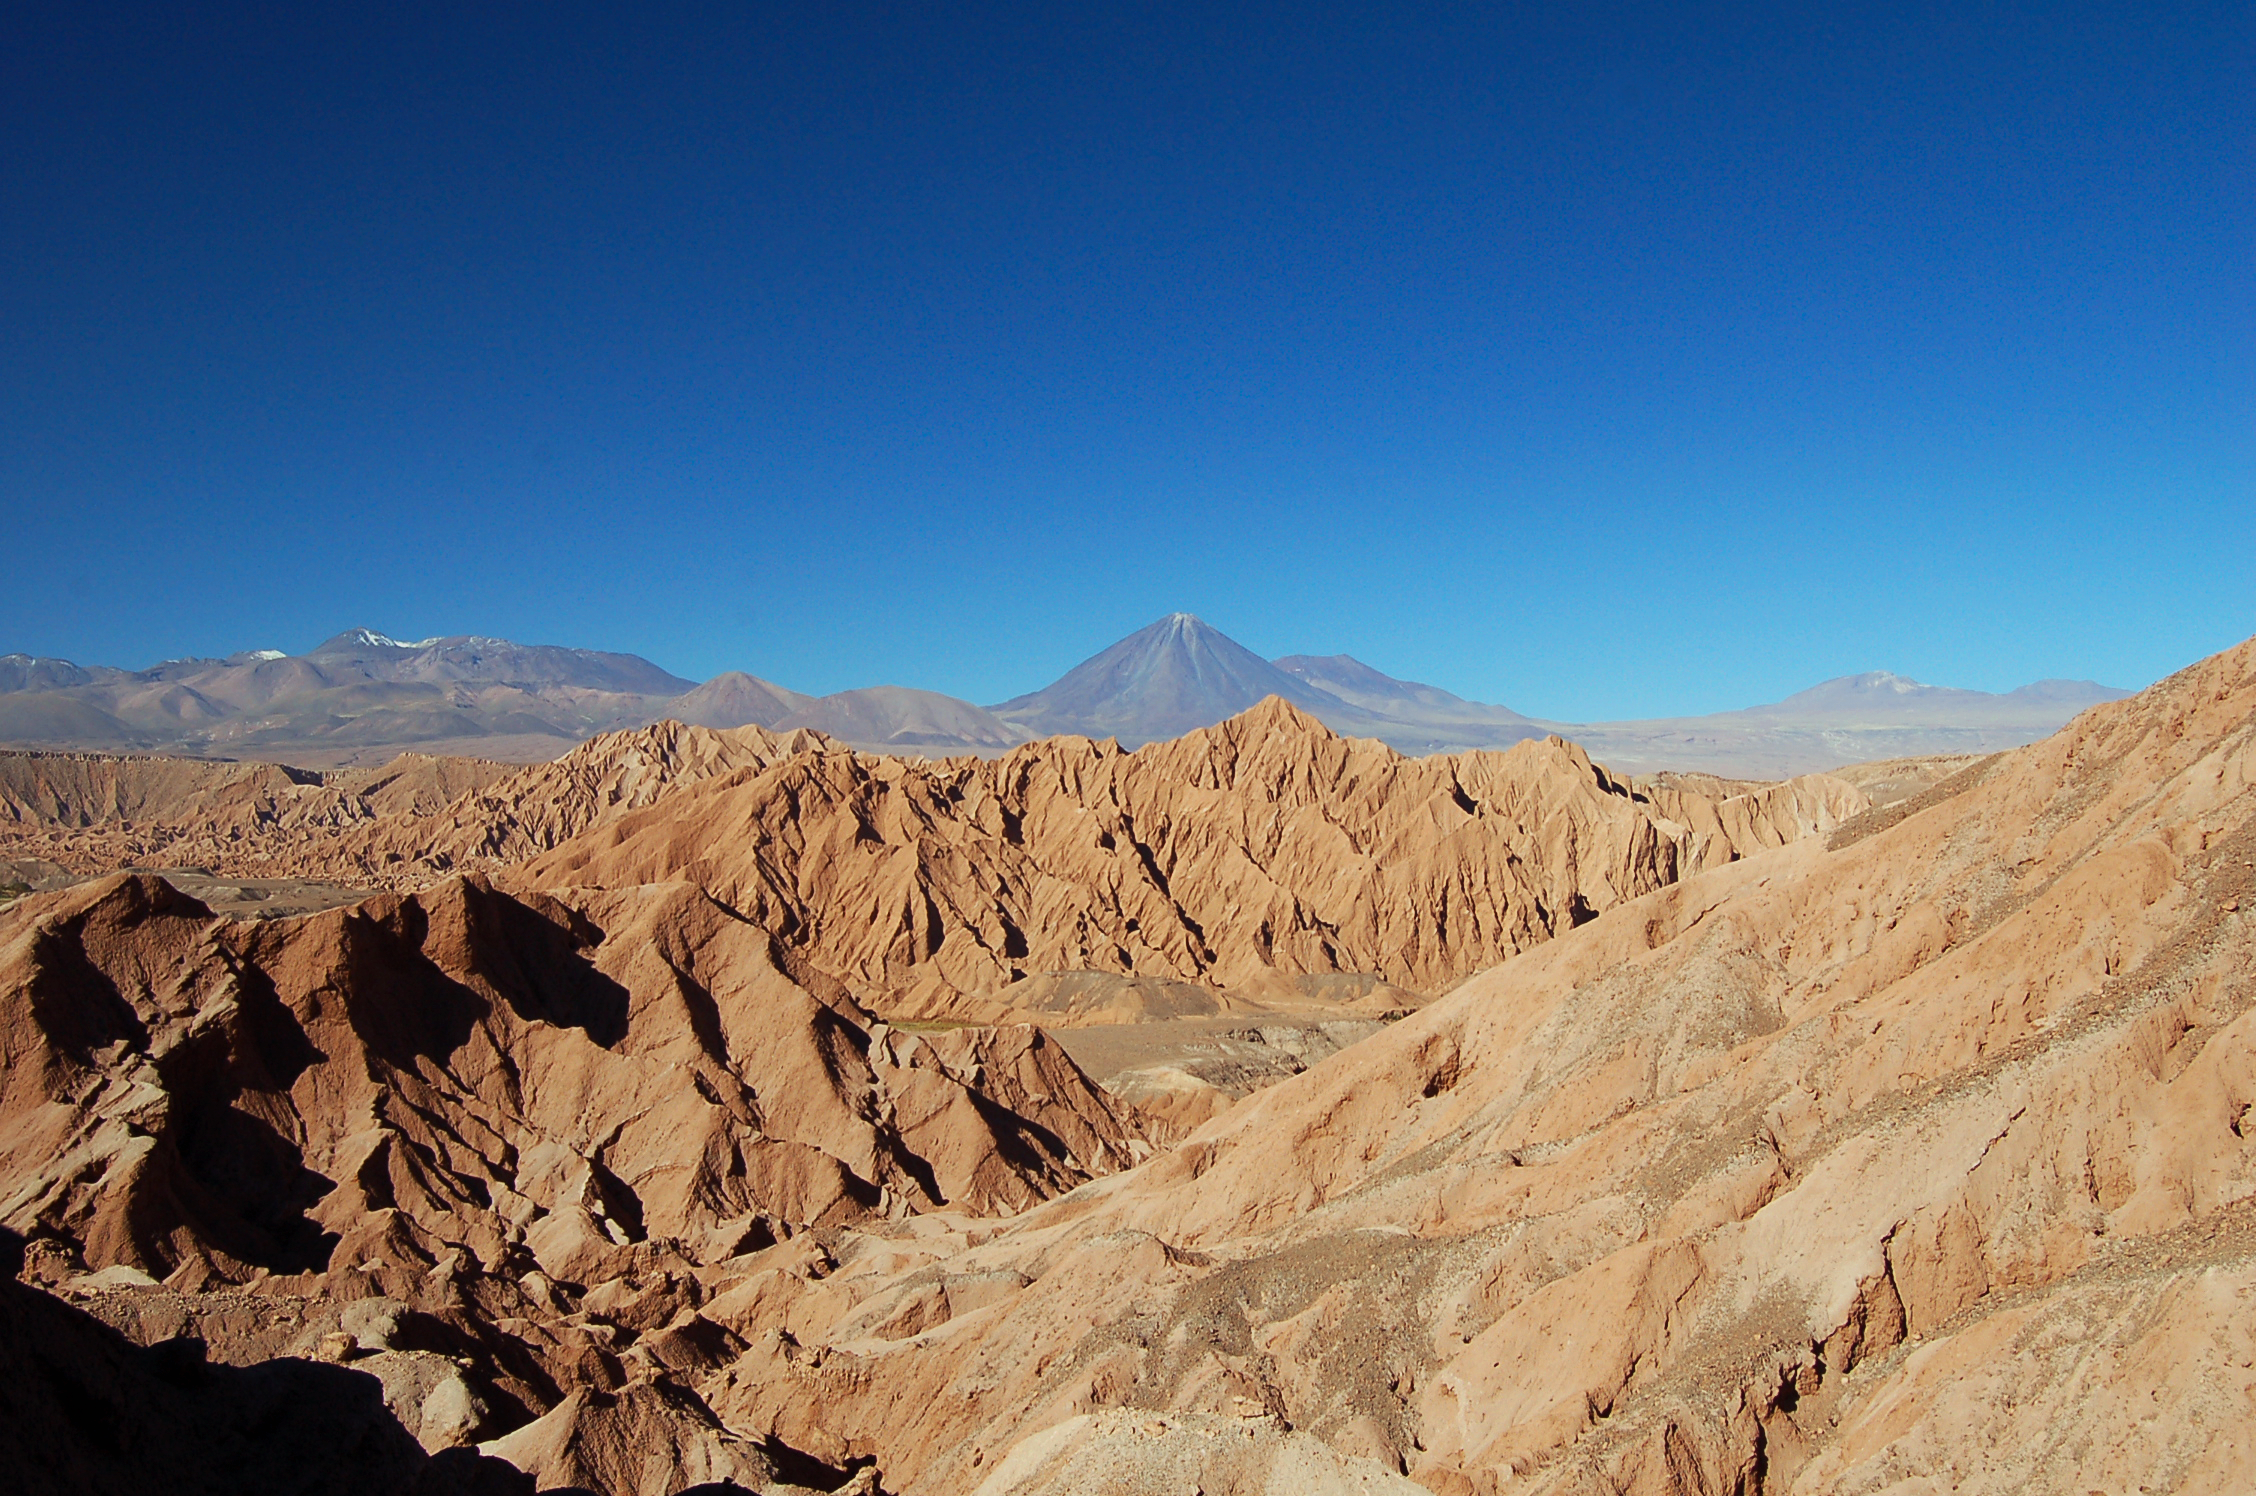

Surroundings of San Pedro de Atacama

The area around San Pedro de Atacama, Chile.

Credit: ESO